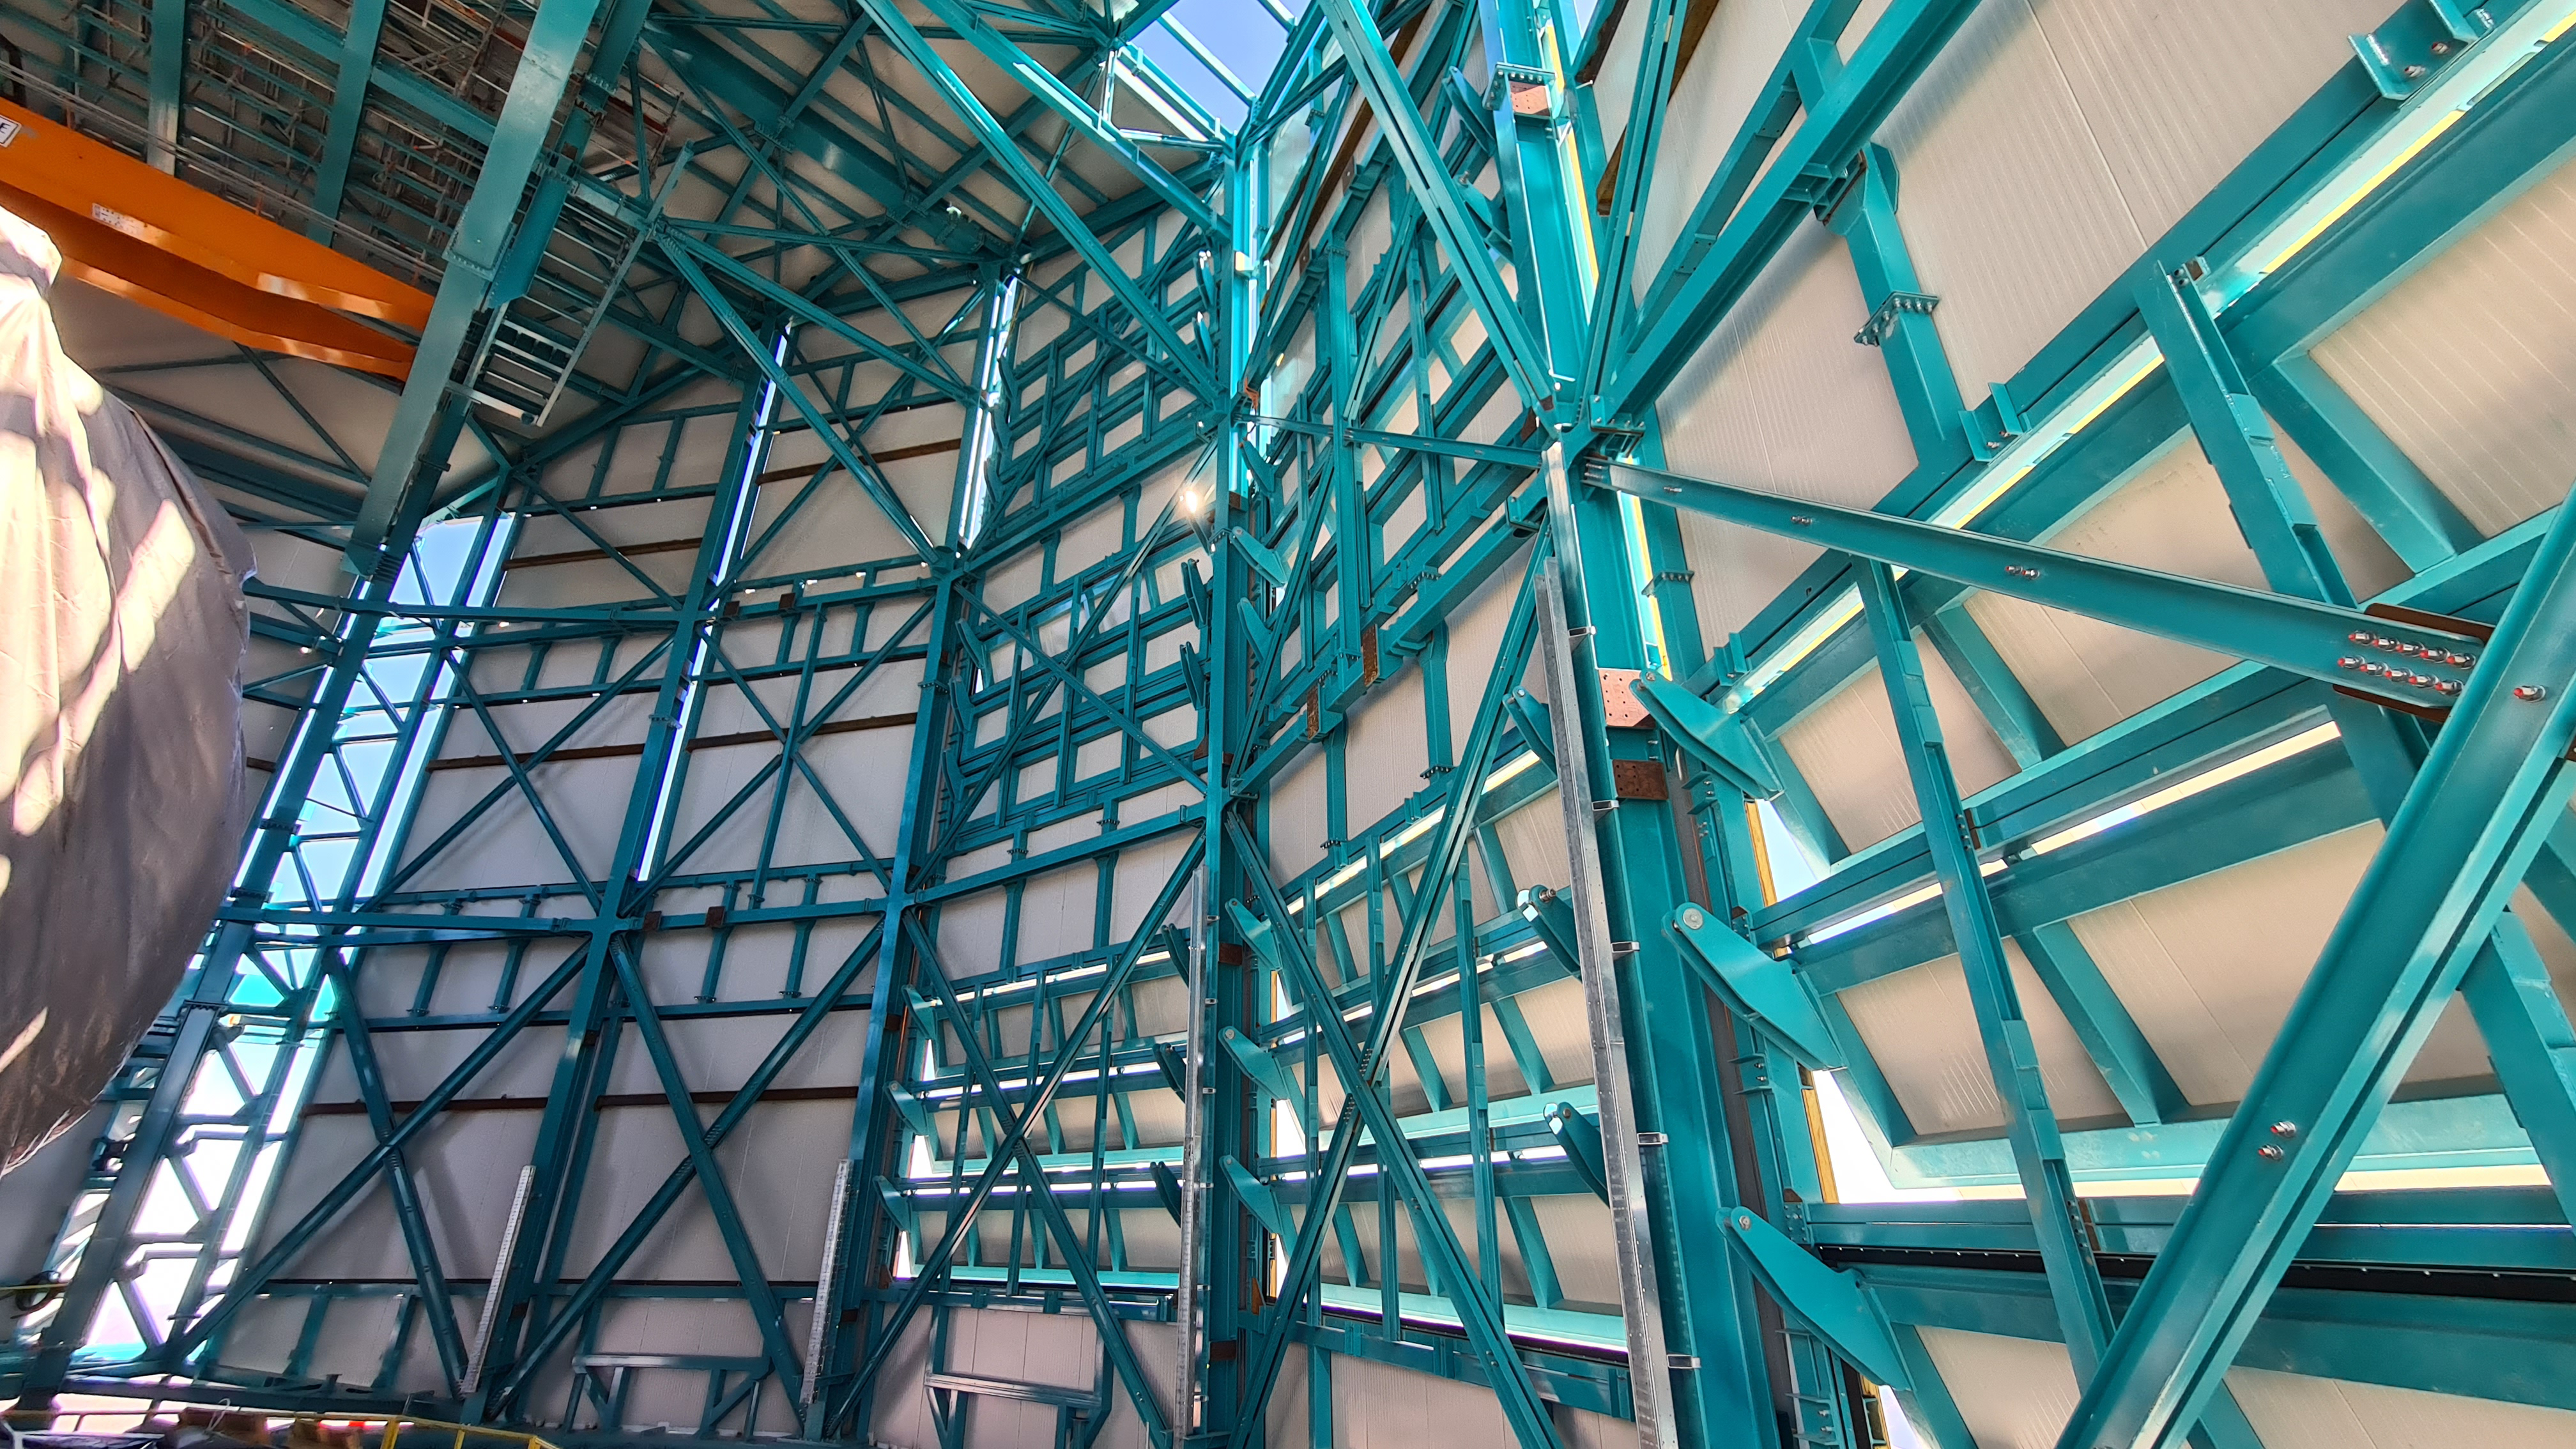

Summit Inspection #2

The second inspection of the facilities and equipment on Cerro Pachón took place on April 14th—these inspections will occur on a regular basis until work can resume on the summit. Minor maintenance tasks included re-inflating the airbag cushions for the Primary/Tertiary Mirror (M1M3), applying protective grease and oil the Dome track and bogies, and adjusting jacks that hold in place heavy elements of the partially assembled Telescope Mount Assembly (TMA).

Credit: Rubin Observatory/NSF/AURA